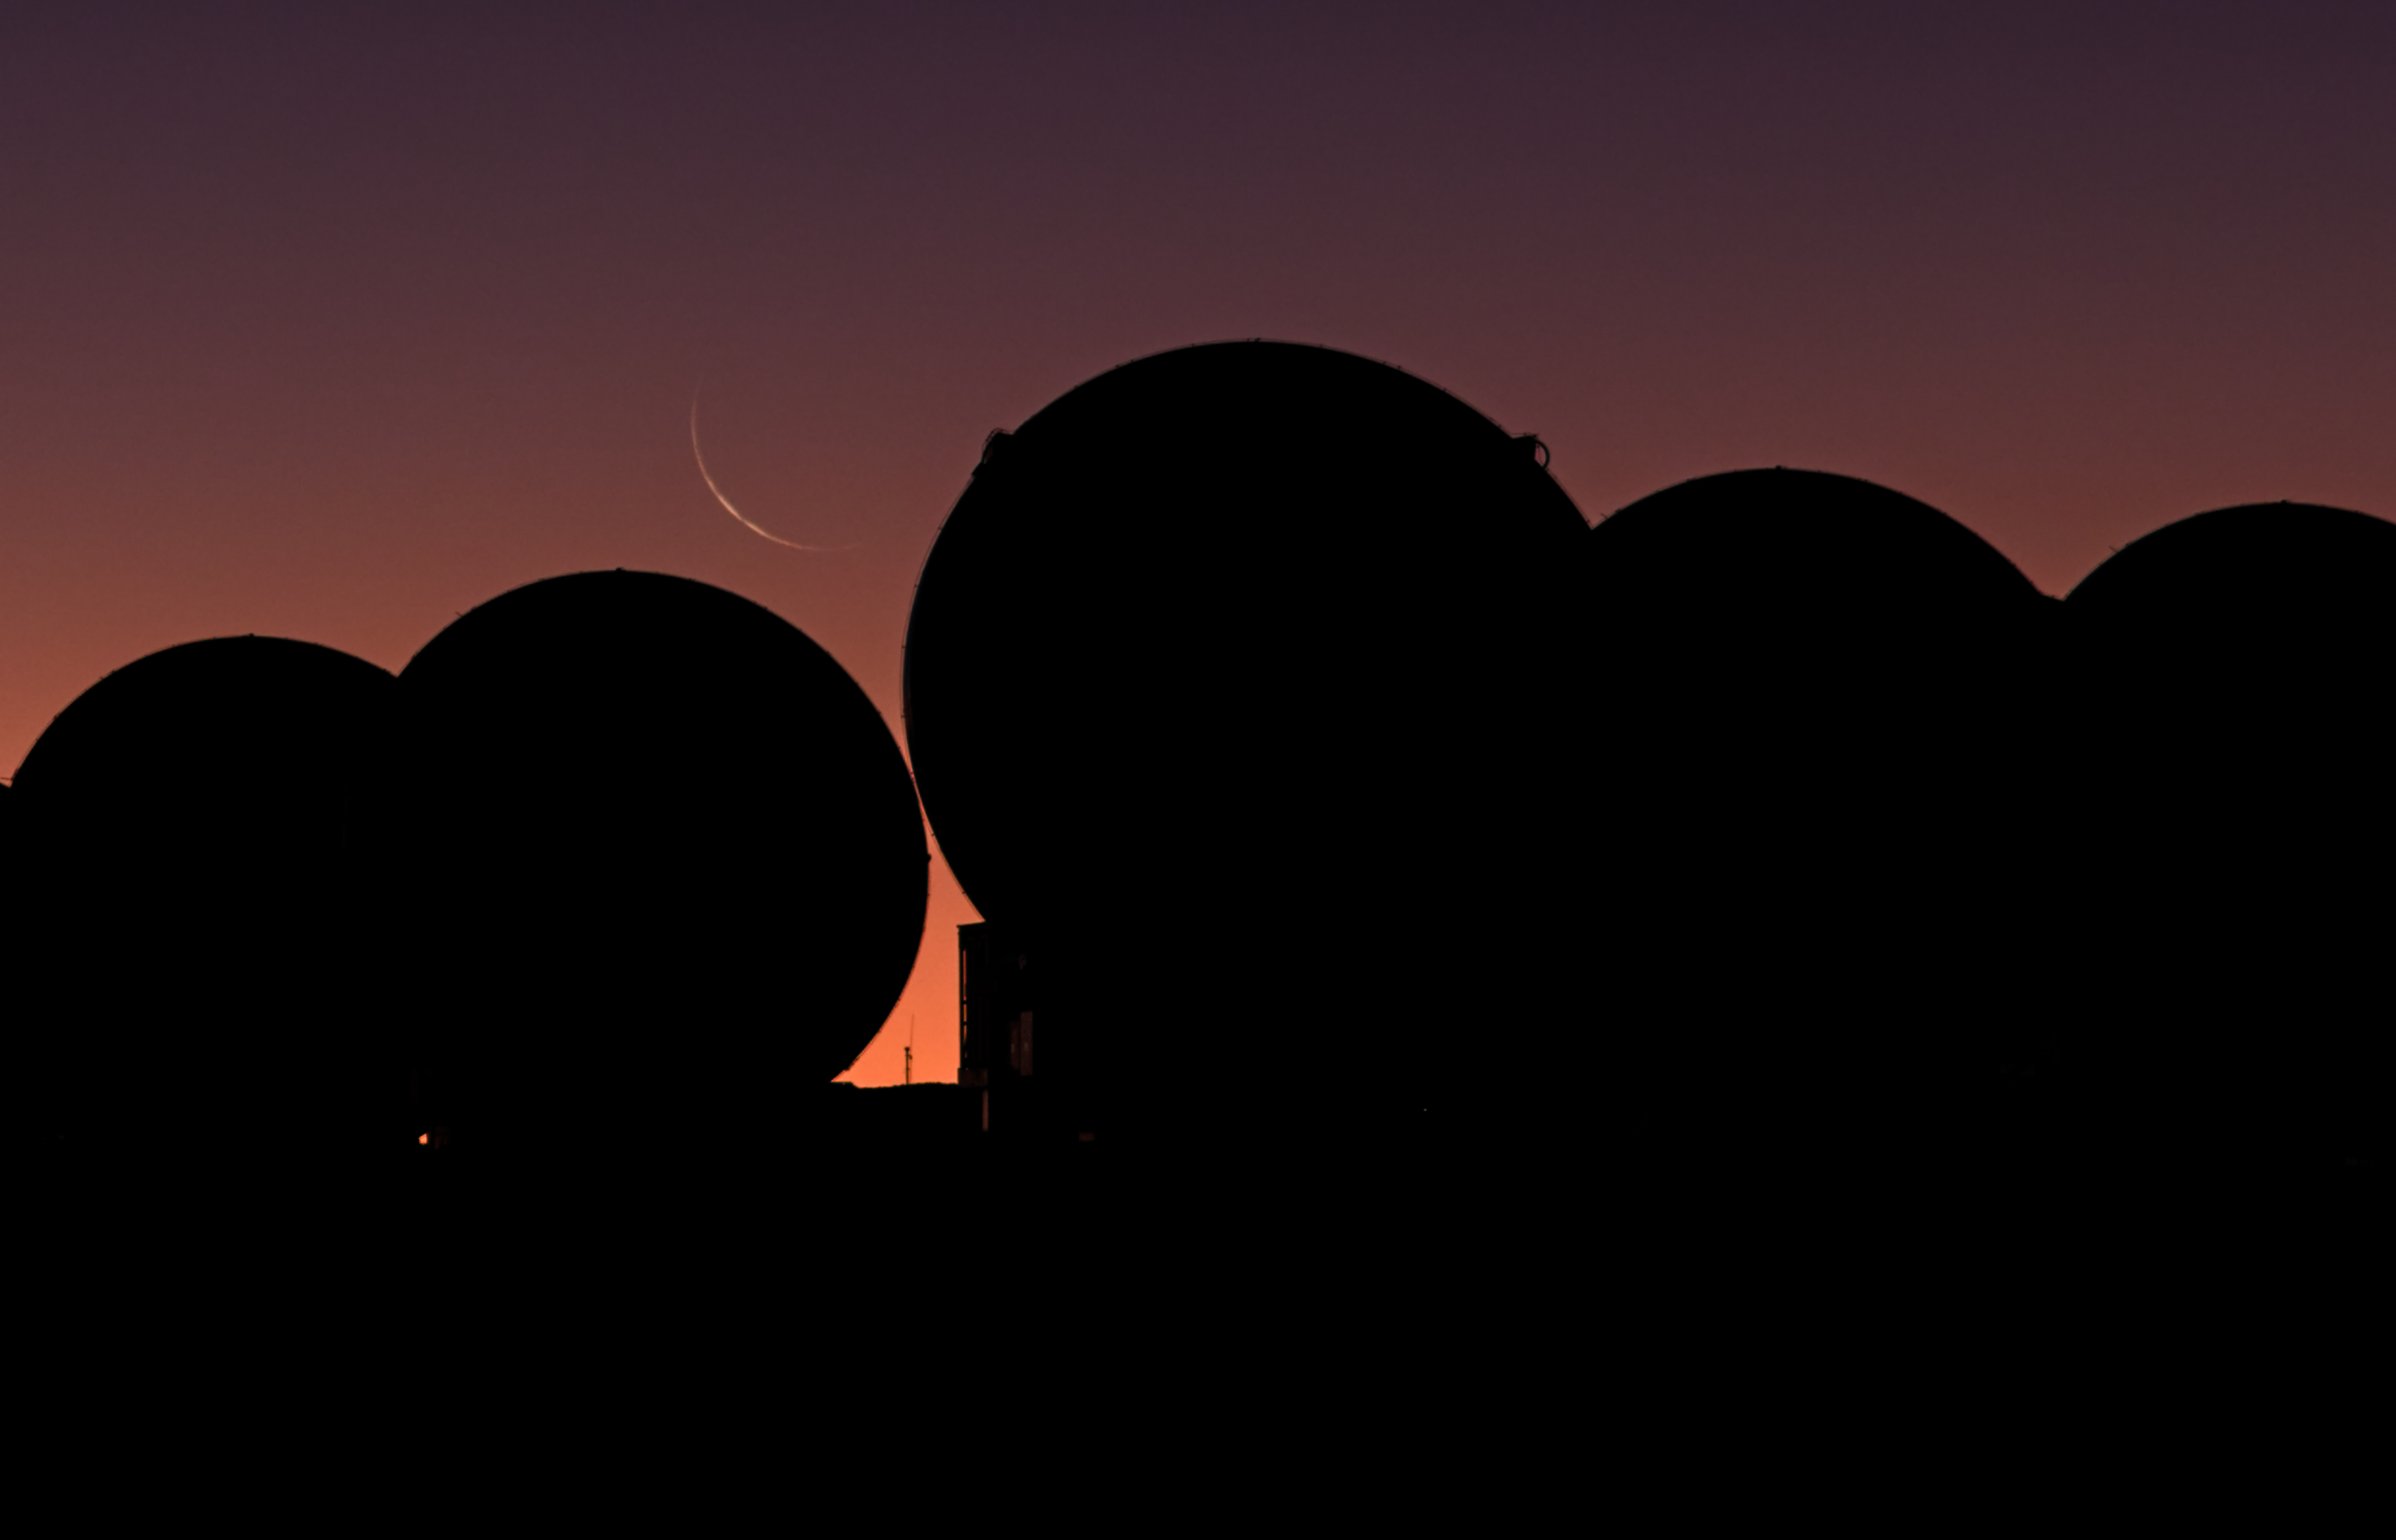

Crescent Moon over ALMA

This crescent moon over ALMA at sunset was captured by ESO Photo Ambassador, Christoph Malin during the ESO Ultra HD Expedition.

Credit: ESO/C. Malin (christophmalin.com)